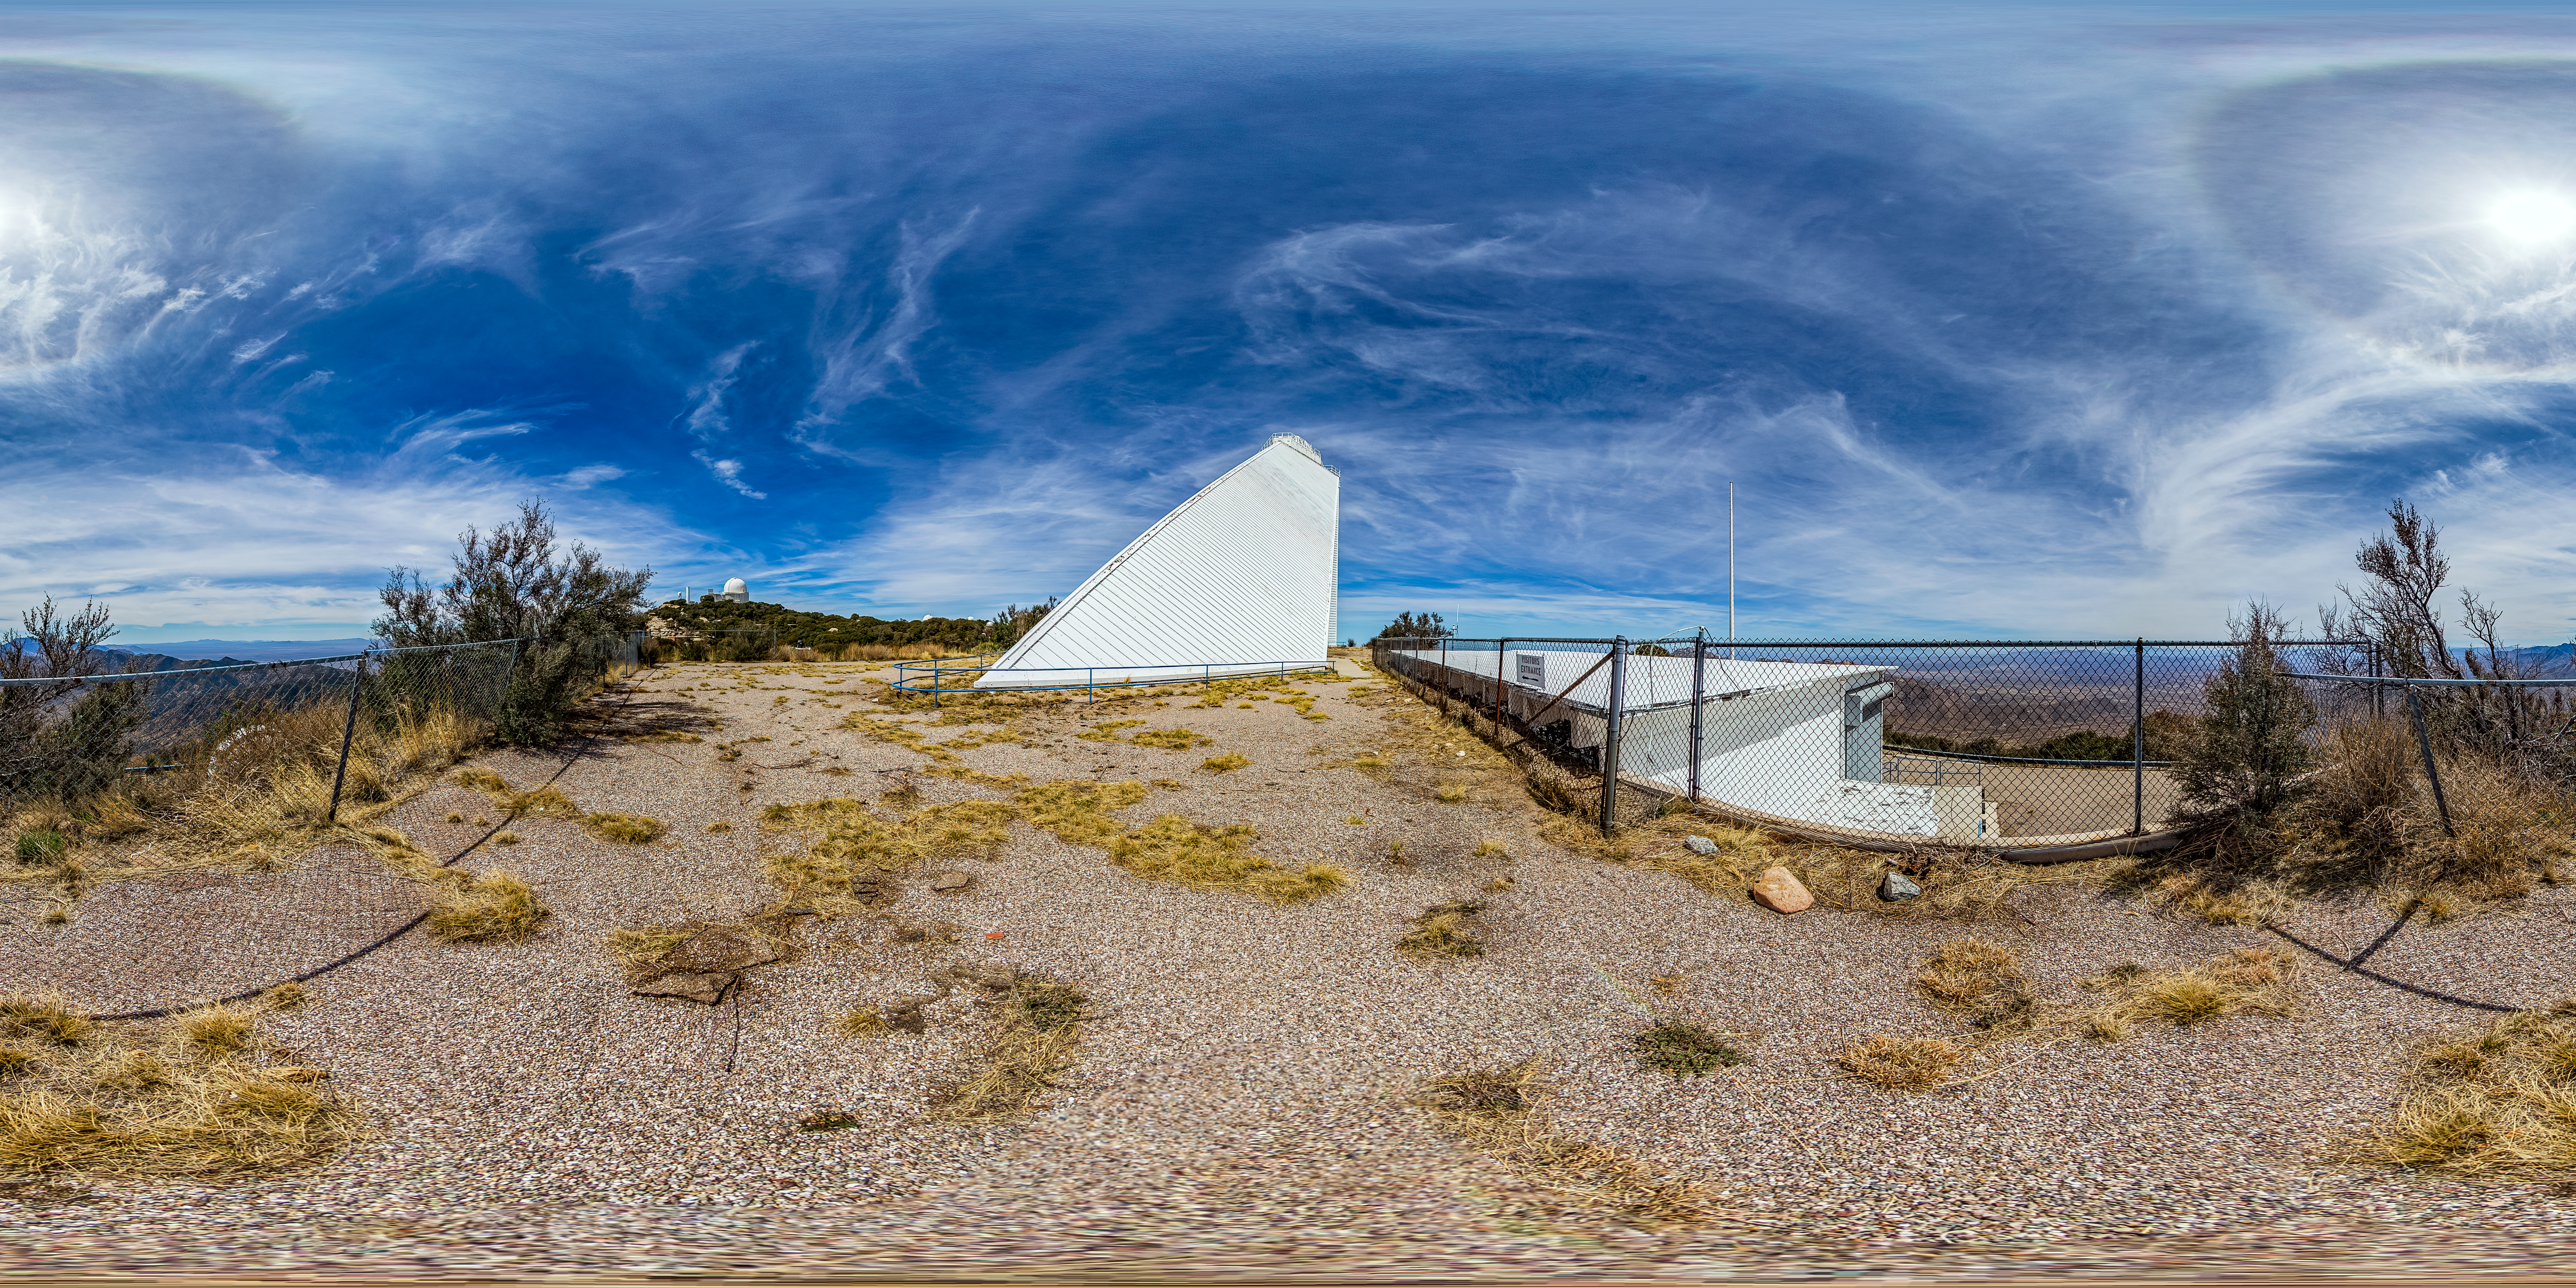

McMath-Pierce Solar Telescope 360 Panorama

A 360 panorama view of the McMath-Pierce Solar Telescope located at Kitt Peak National Observatory (KPNO), a Program of NSF NOIRLab.

Credit: KPNO/NOIRLab/NSF/AURA/T. Matsopoulos